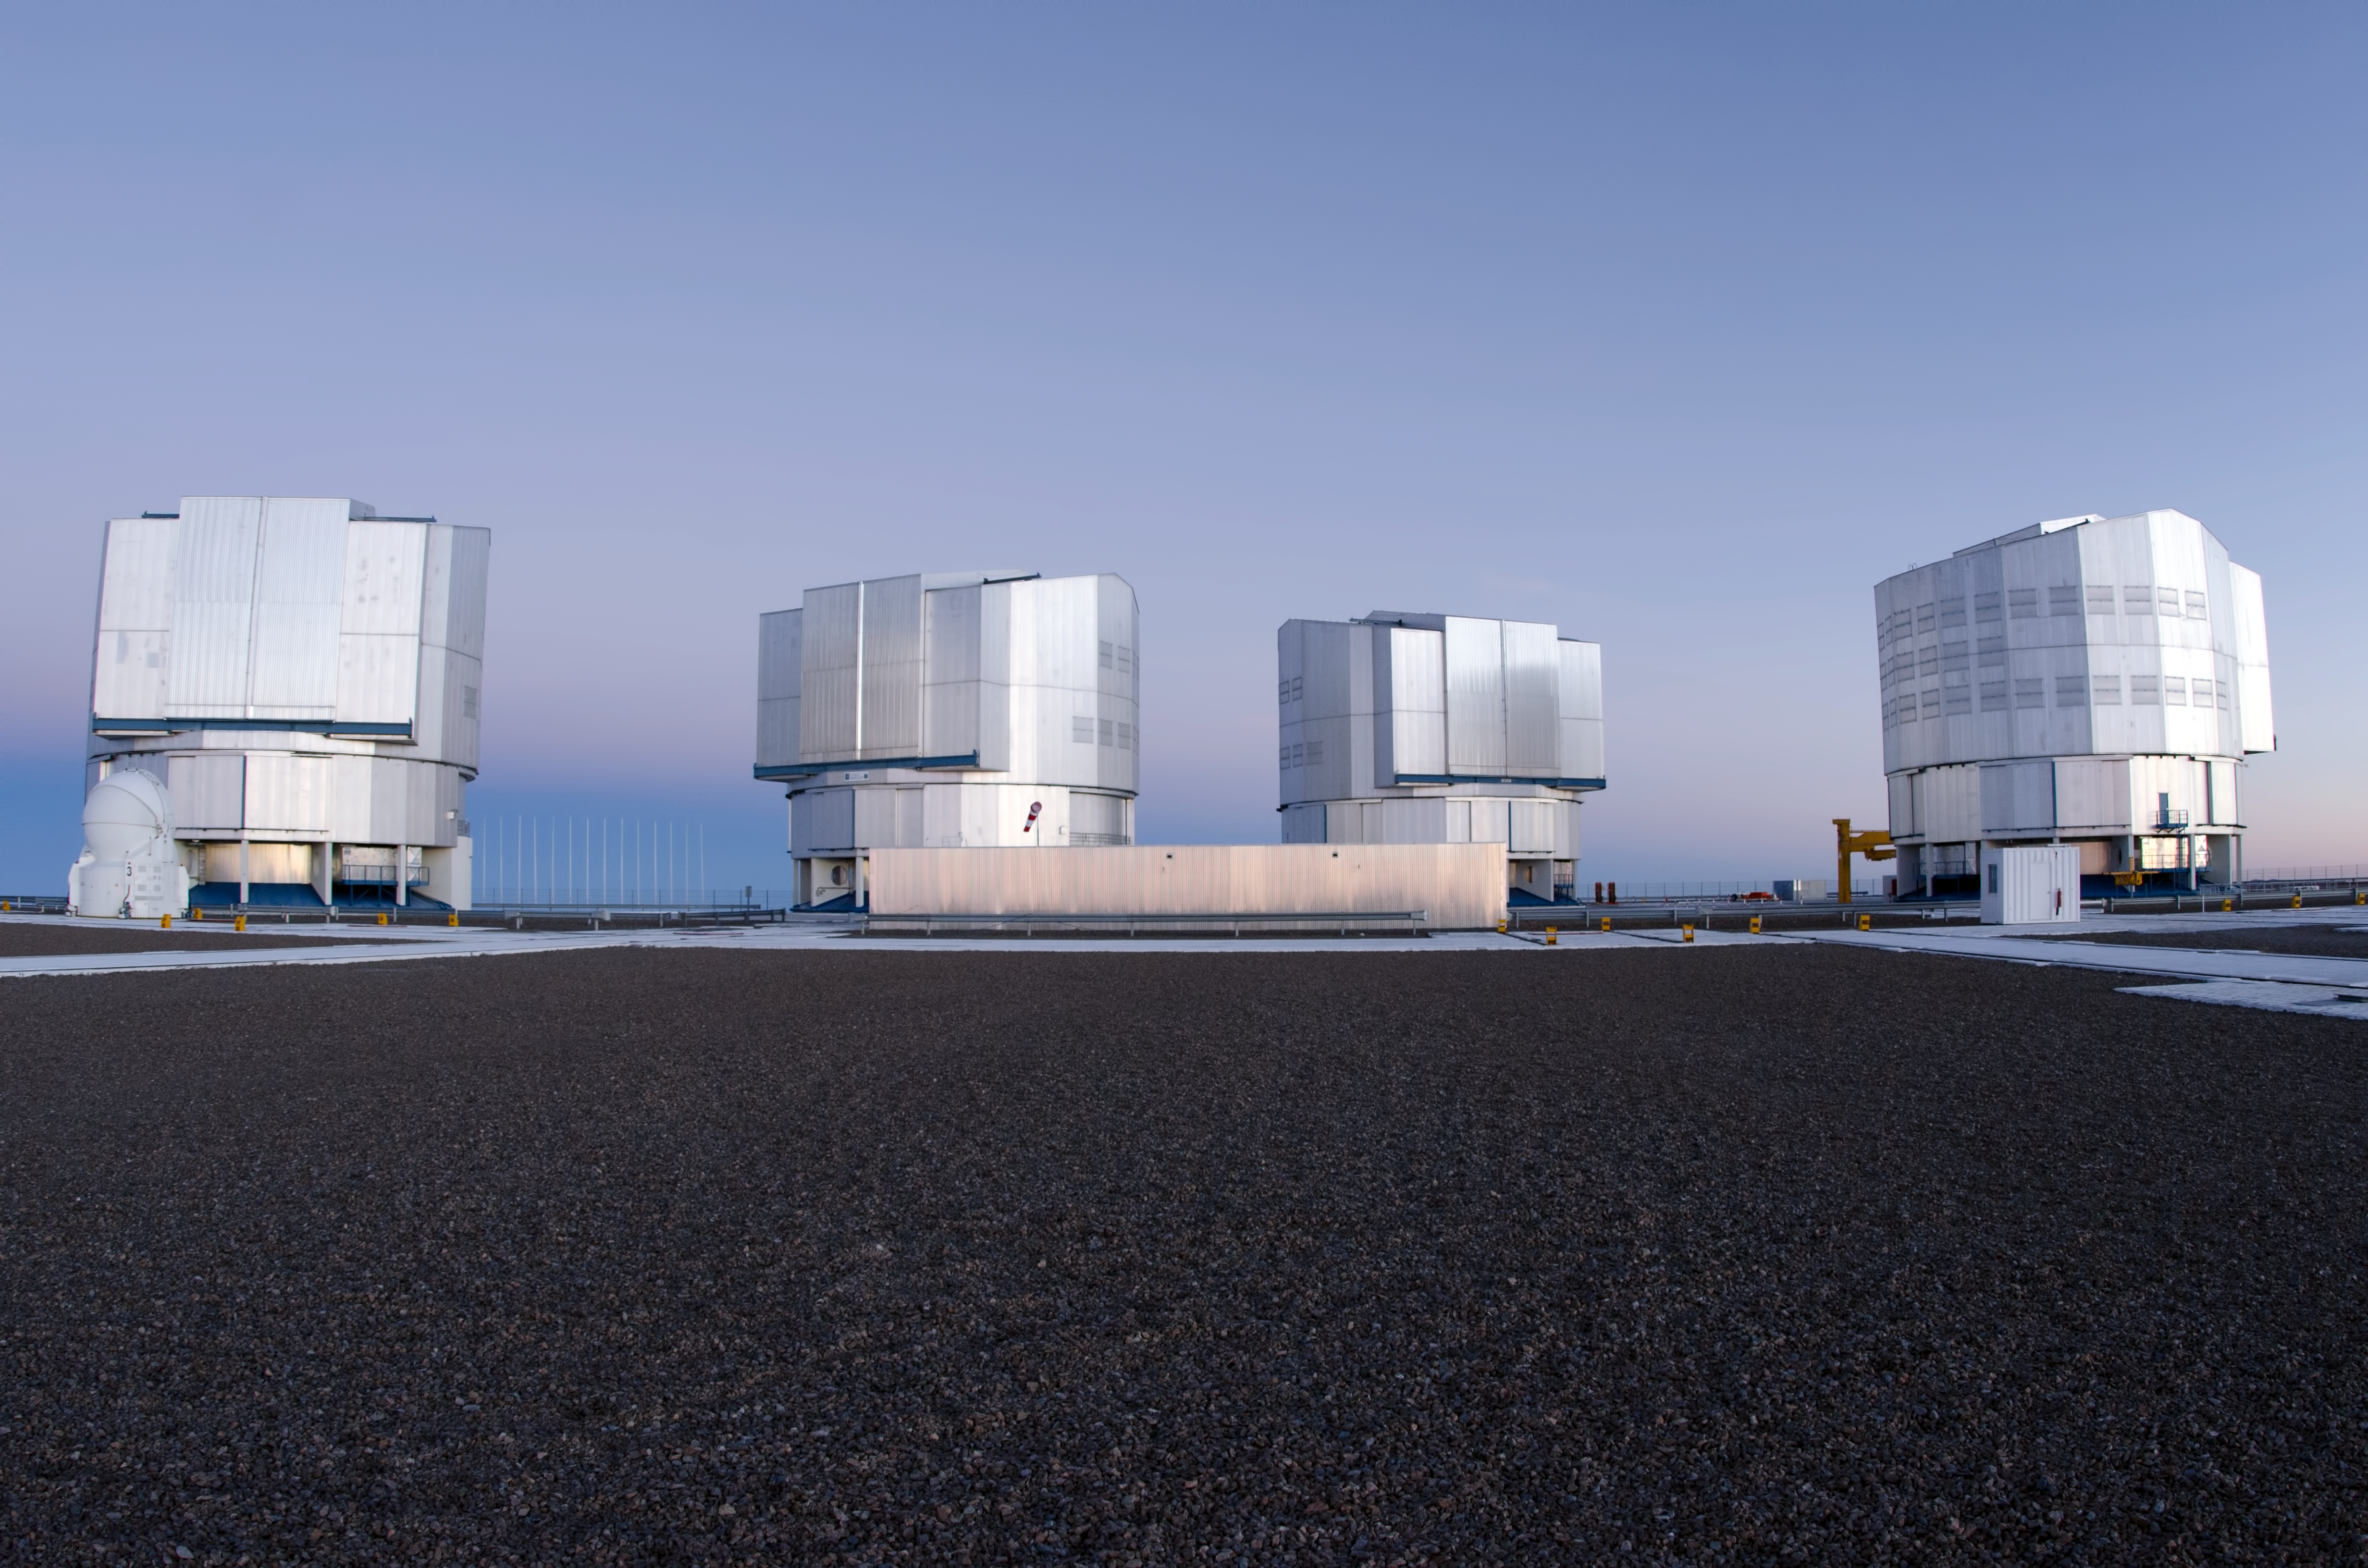

VLT array

The ESO Very Large Telescope consists of an array of four 8-metre telescopes that can work independently or in combined mode.

Credit: ESO/C. Malin